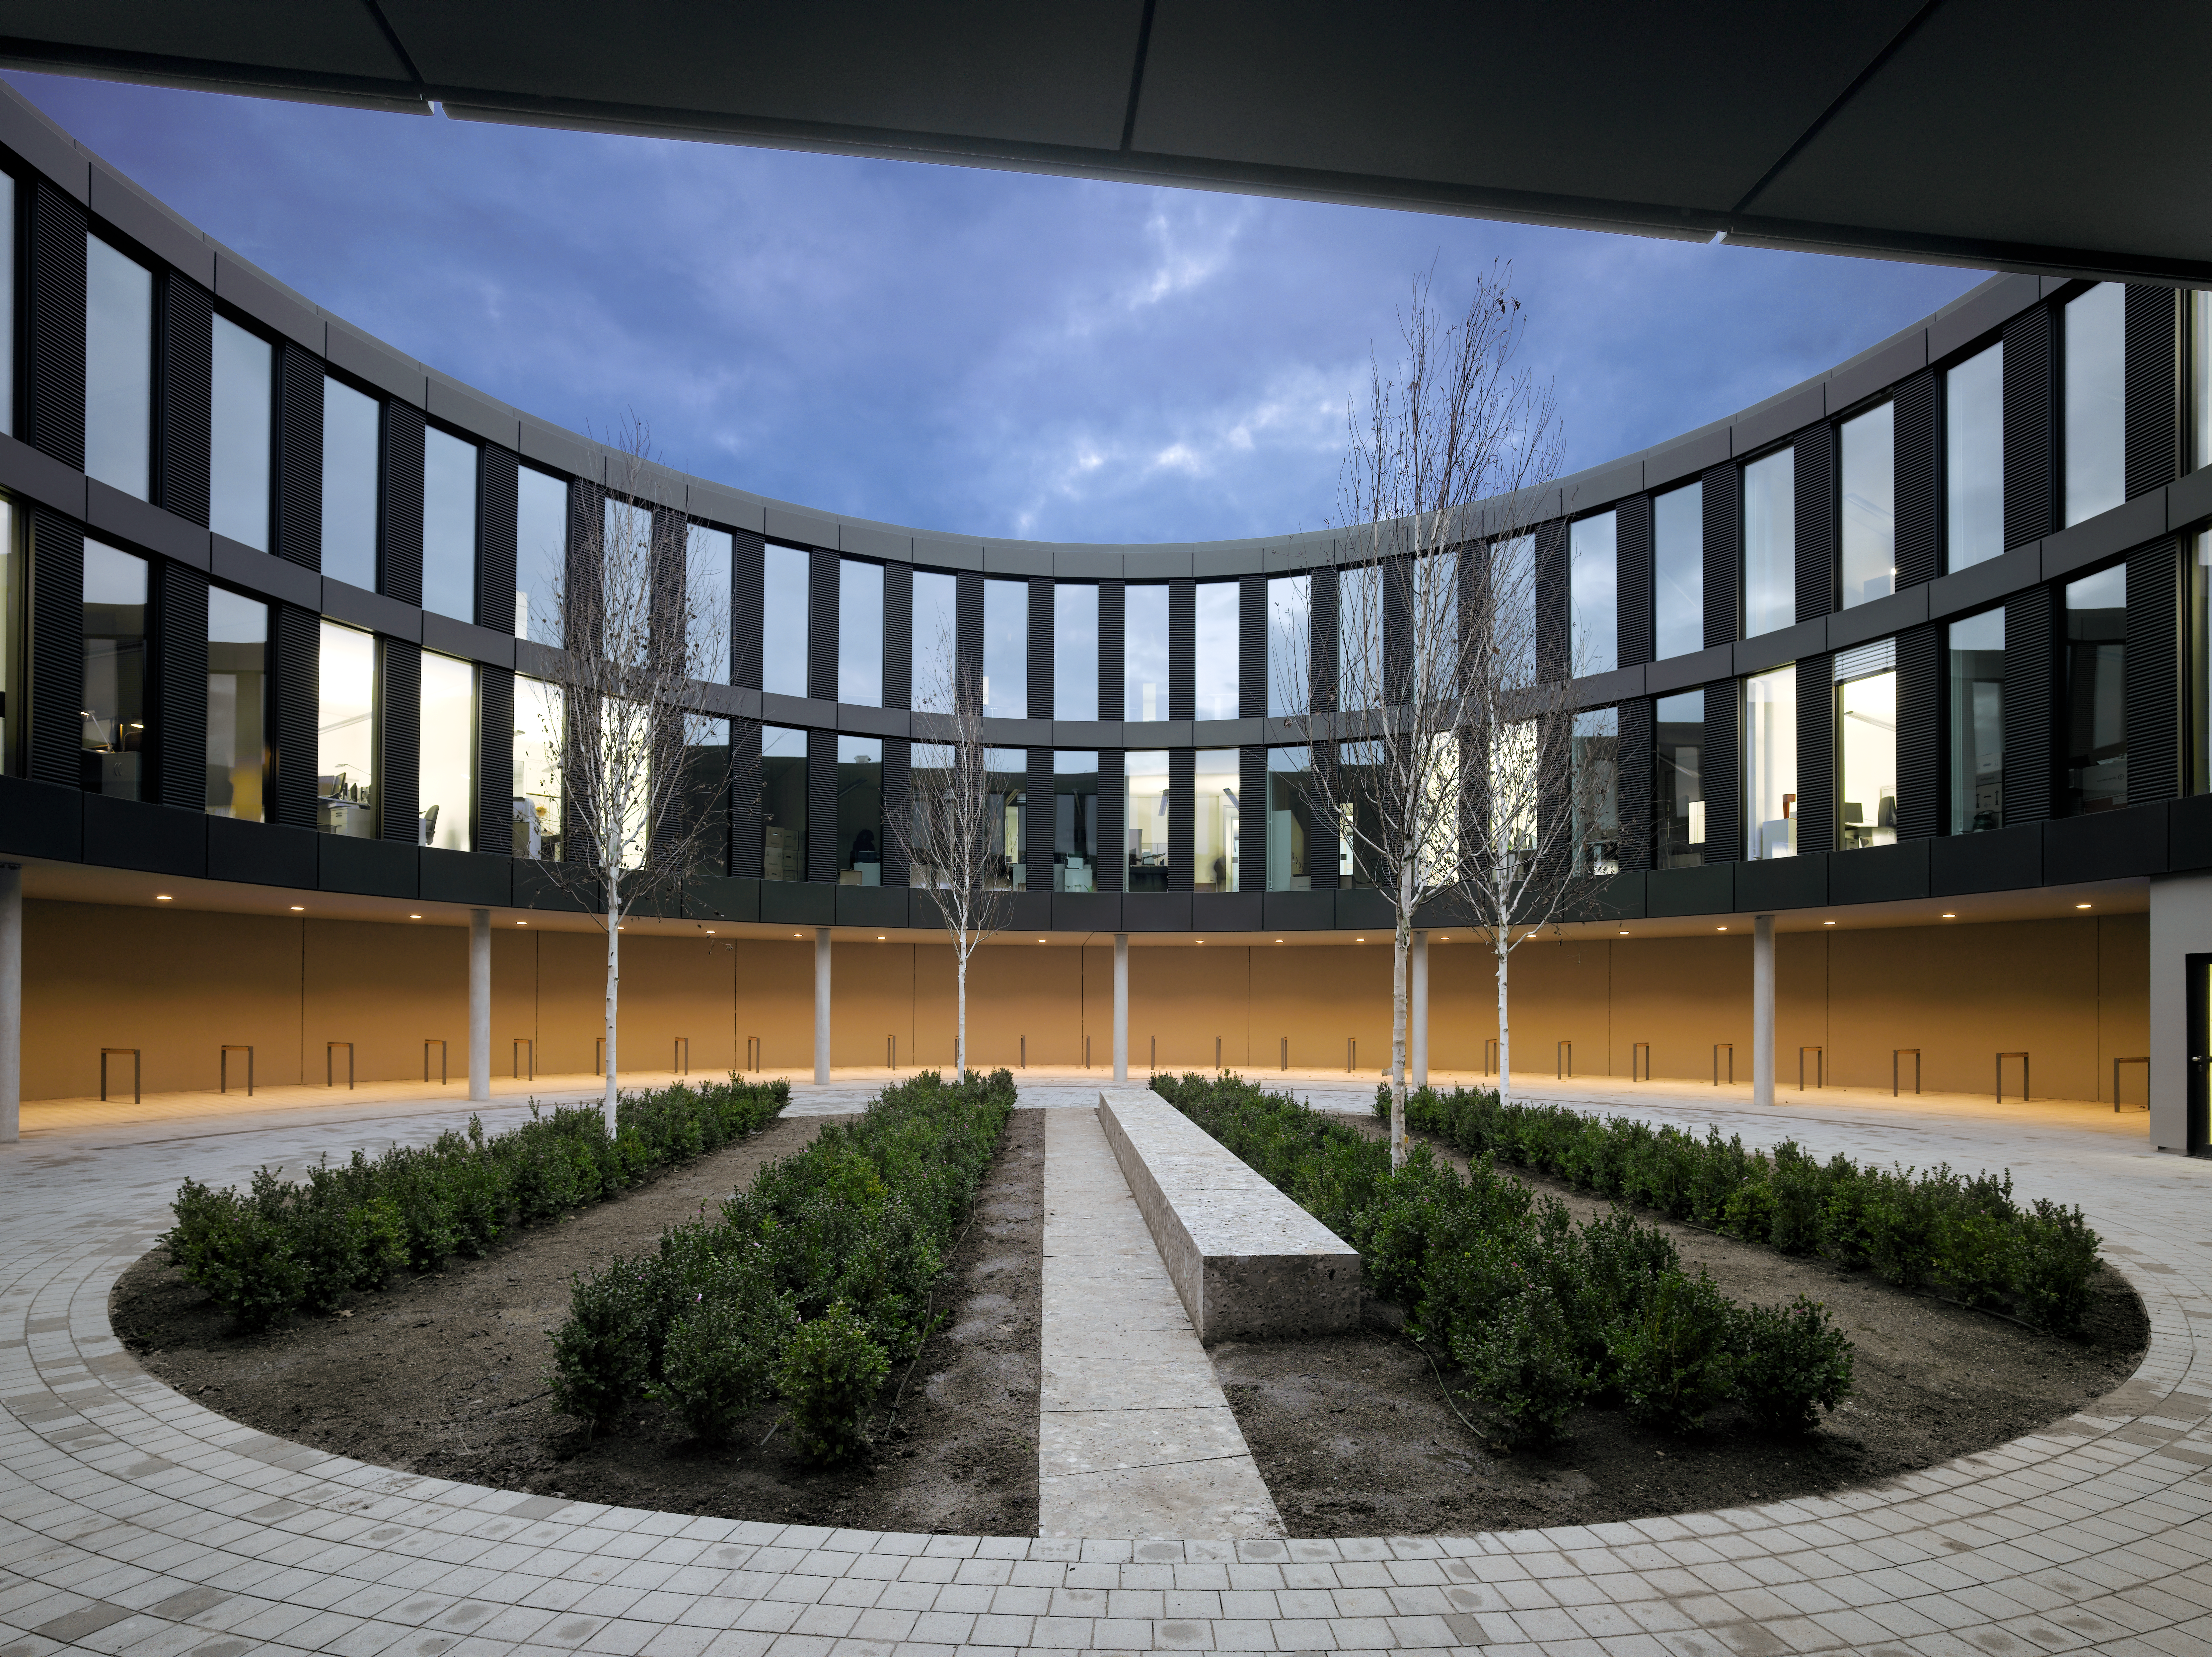

ESO Headquarters

The new office building of the ESO Headquarters in Garching, Germany.

Credit: Roland Halbe/ESO